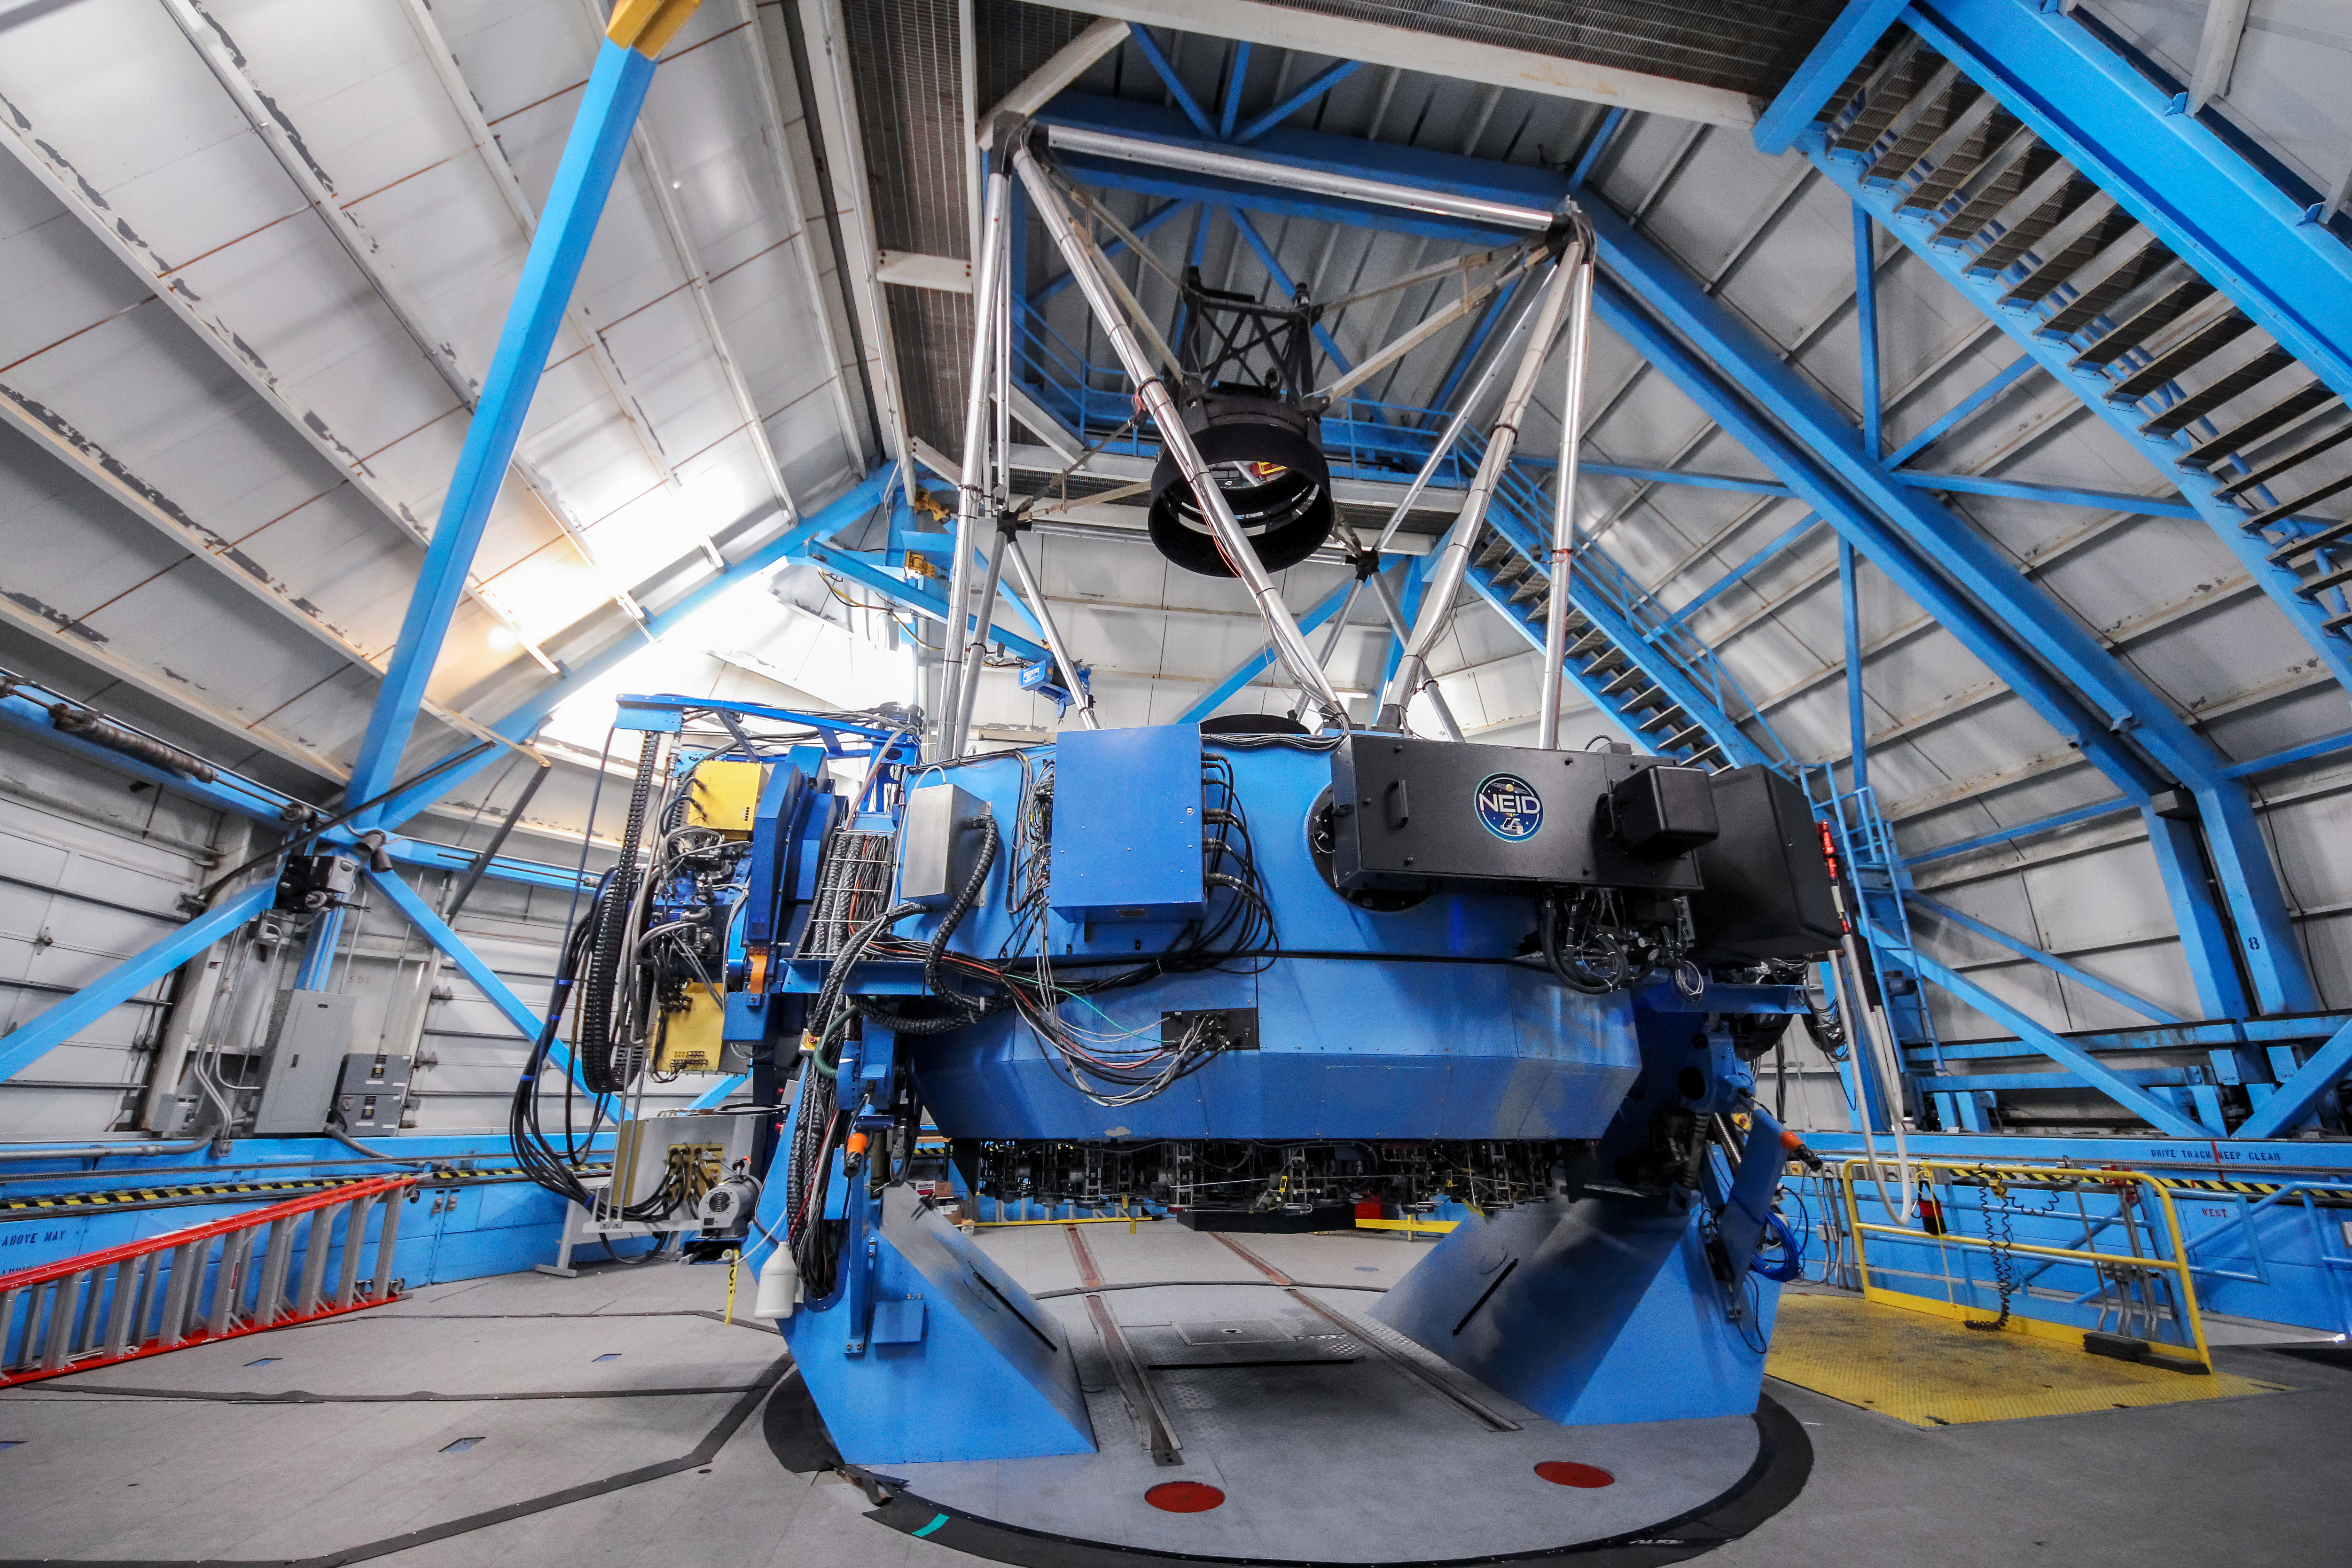

NEID fiber feed (Port Adaptor) on the WIYN telescope

The NEID fiber feed (Port Adaptor) mounted on the WIYN telescope.

Credit: NOIRLab/NSF/KPNO/NSF/AURA